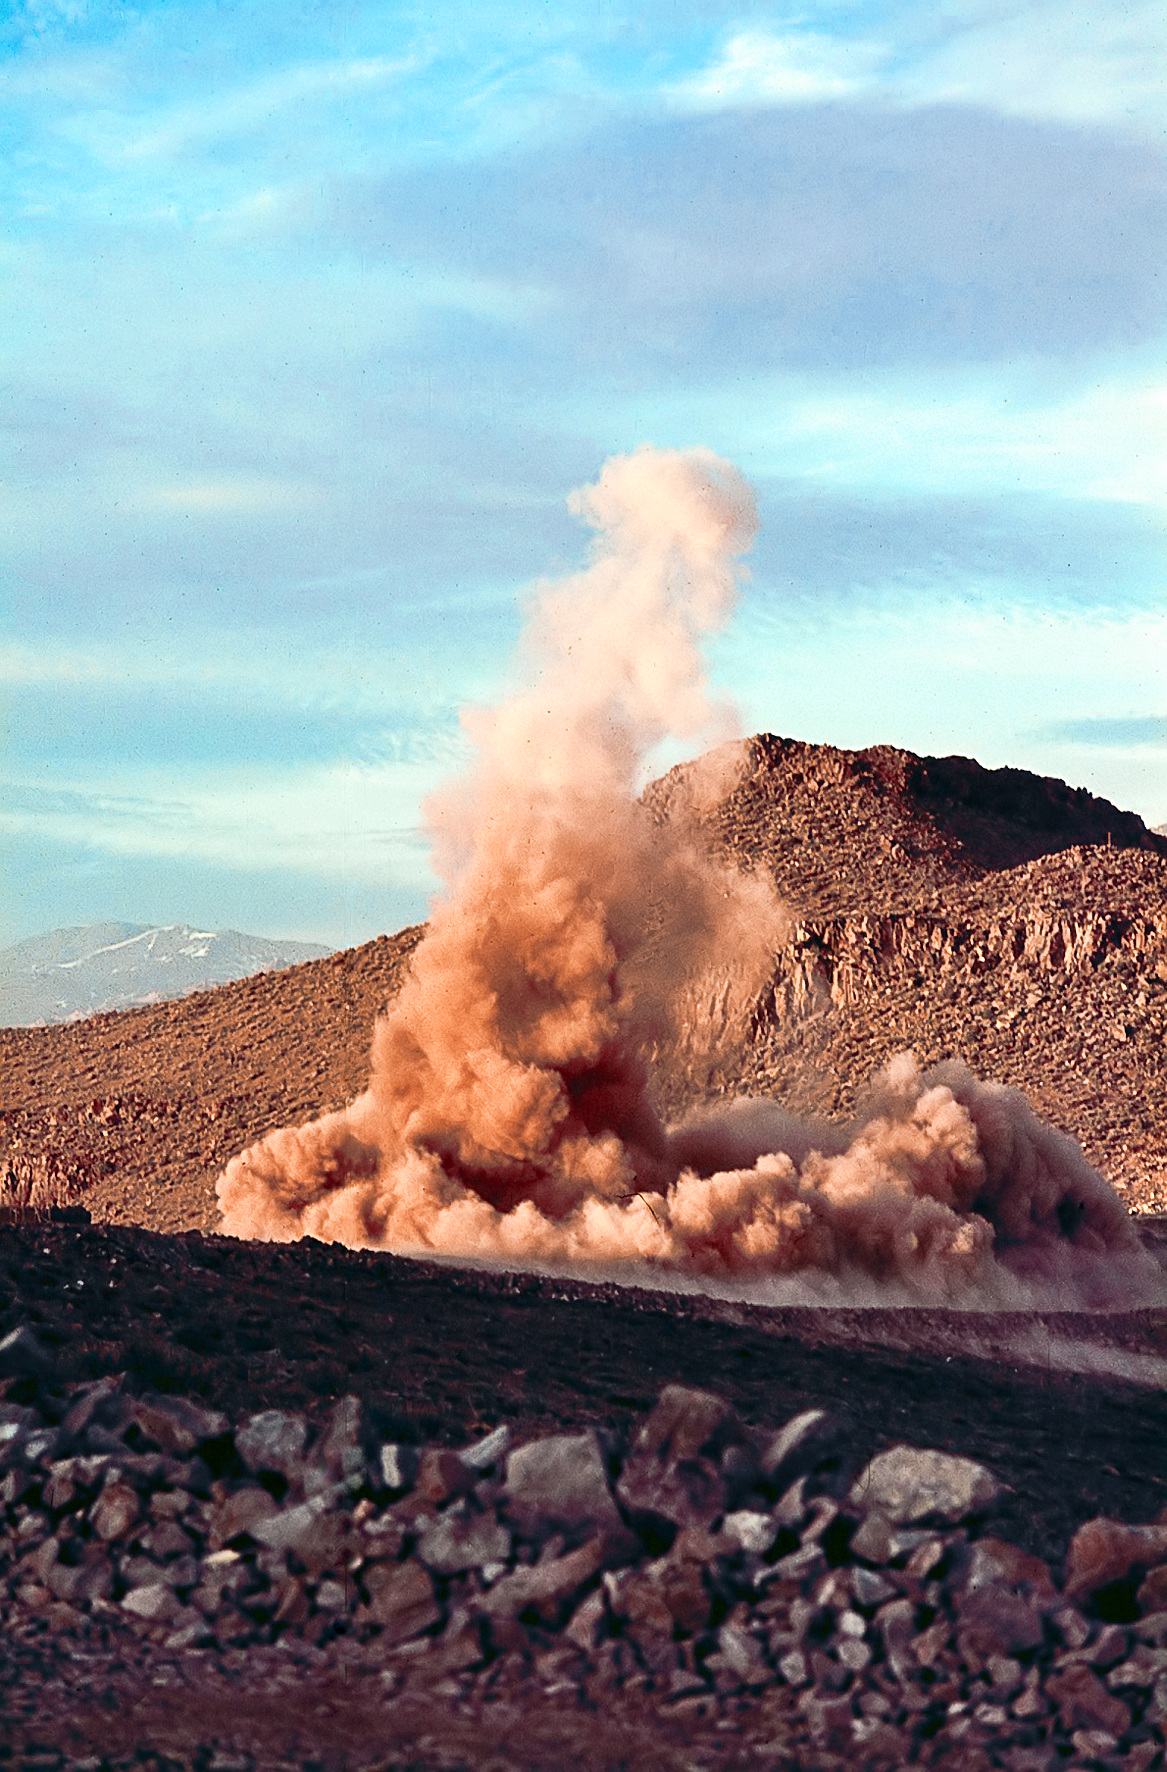

Dust cloud after rock blasting at La Silla

Dust cloud produced by rock blasting during the construction of La Silla.

Credit: ESO